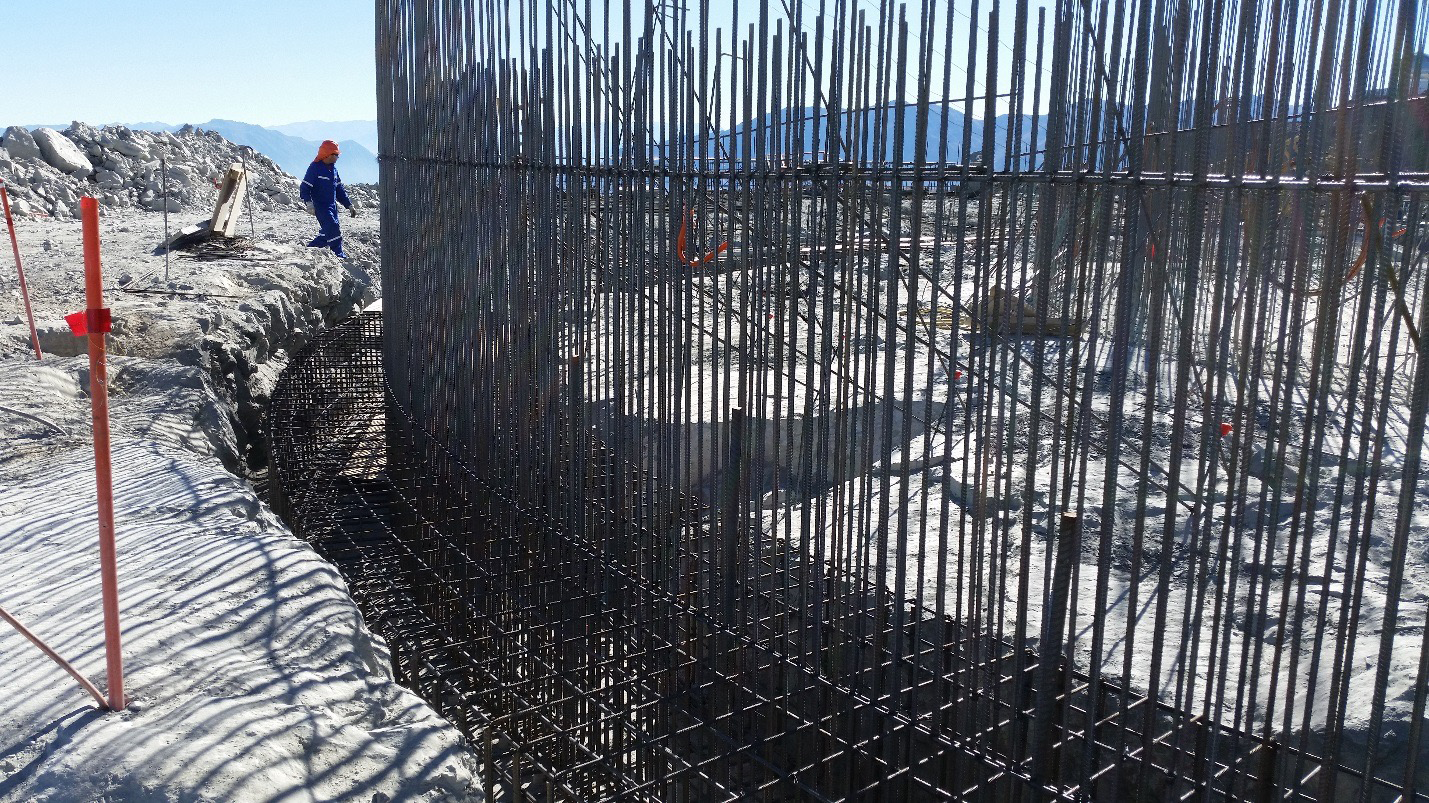

Work on the lower enclosure steel foundation on the main level platform

Work on the lower enclosure steel foundation on the main level platform. Concrete will be poured this week.

Credit: Rubin Observatory/NSF/AURA